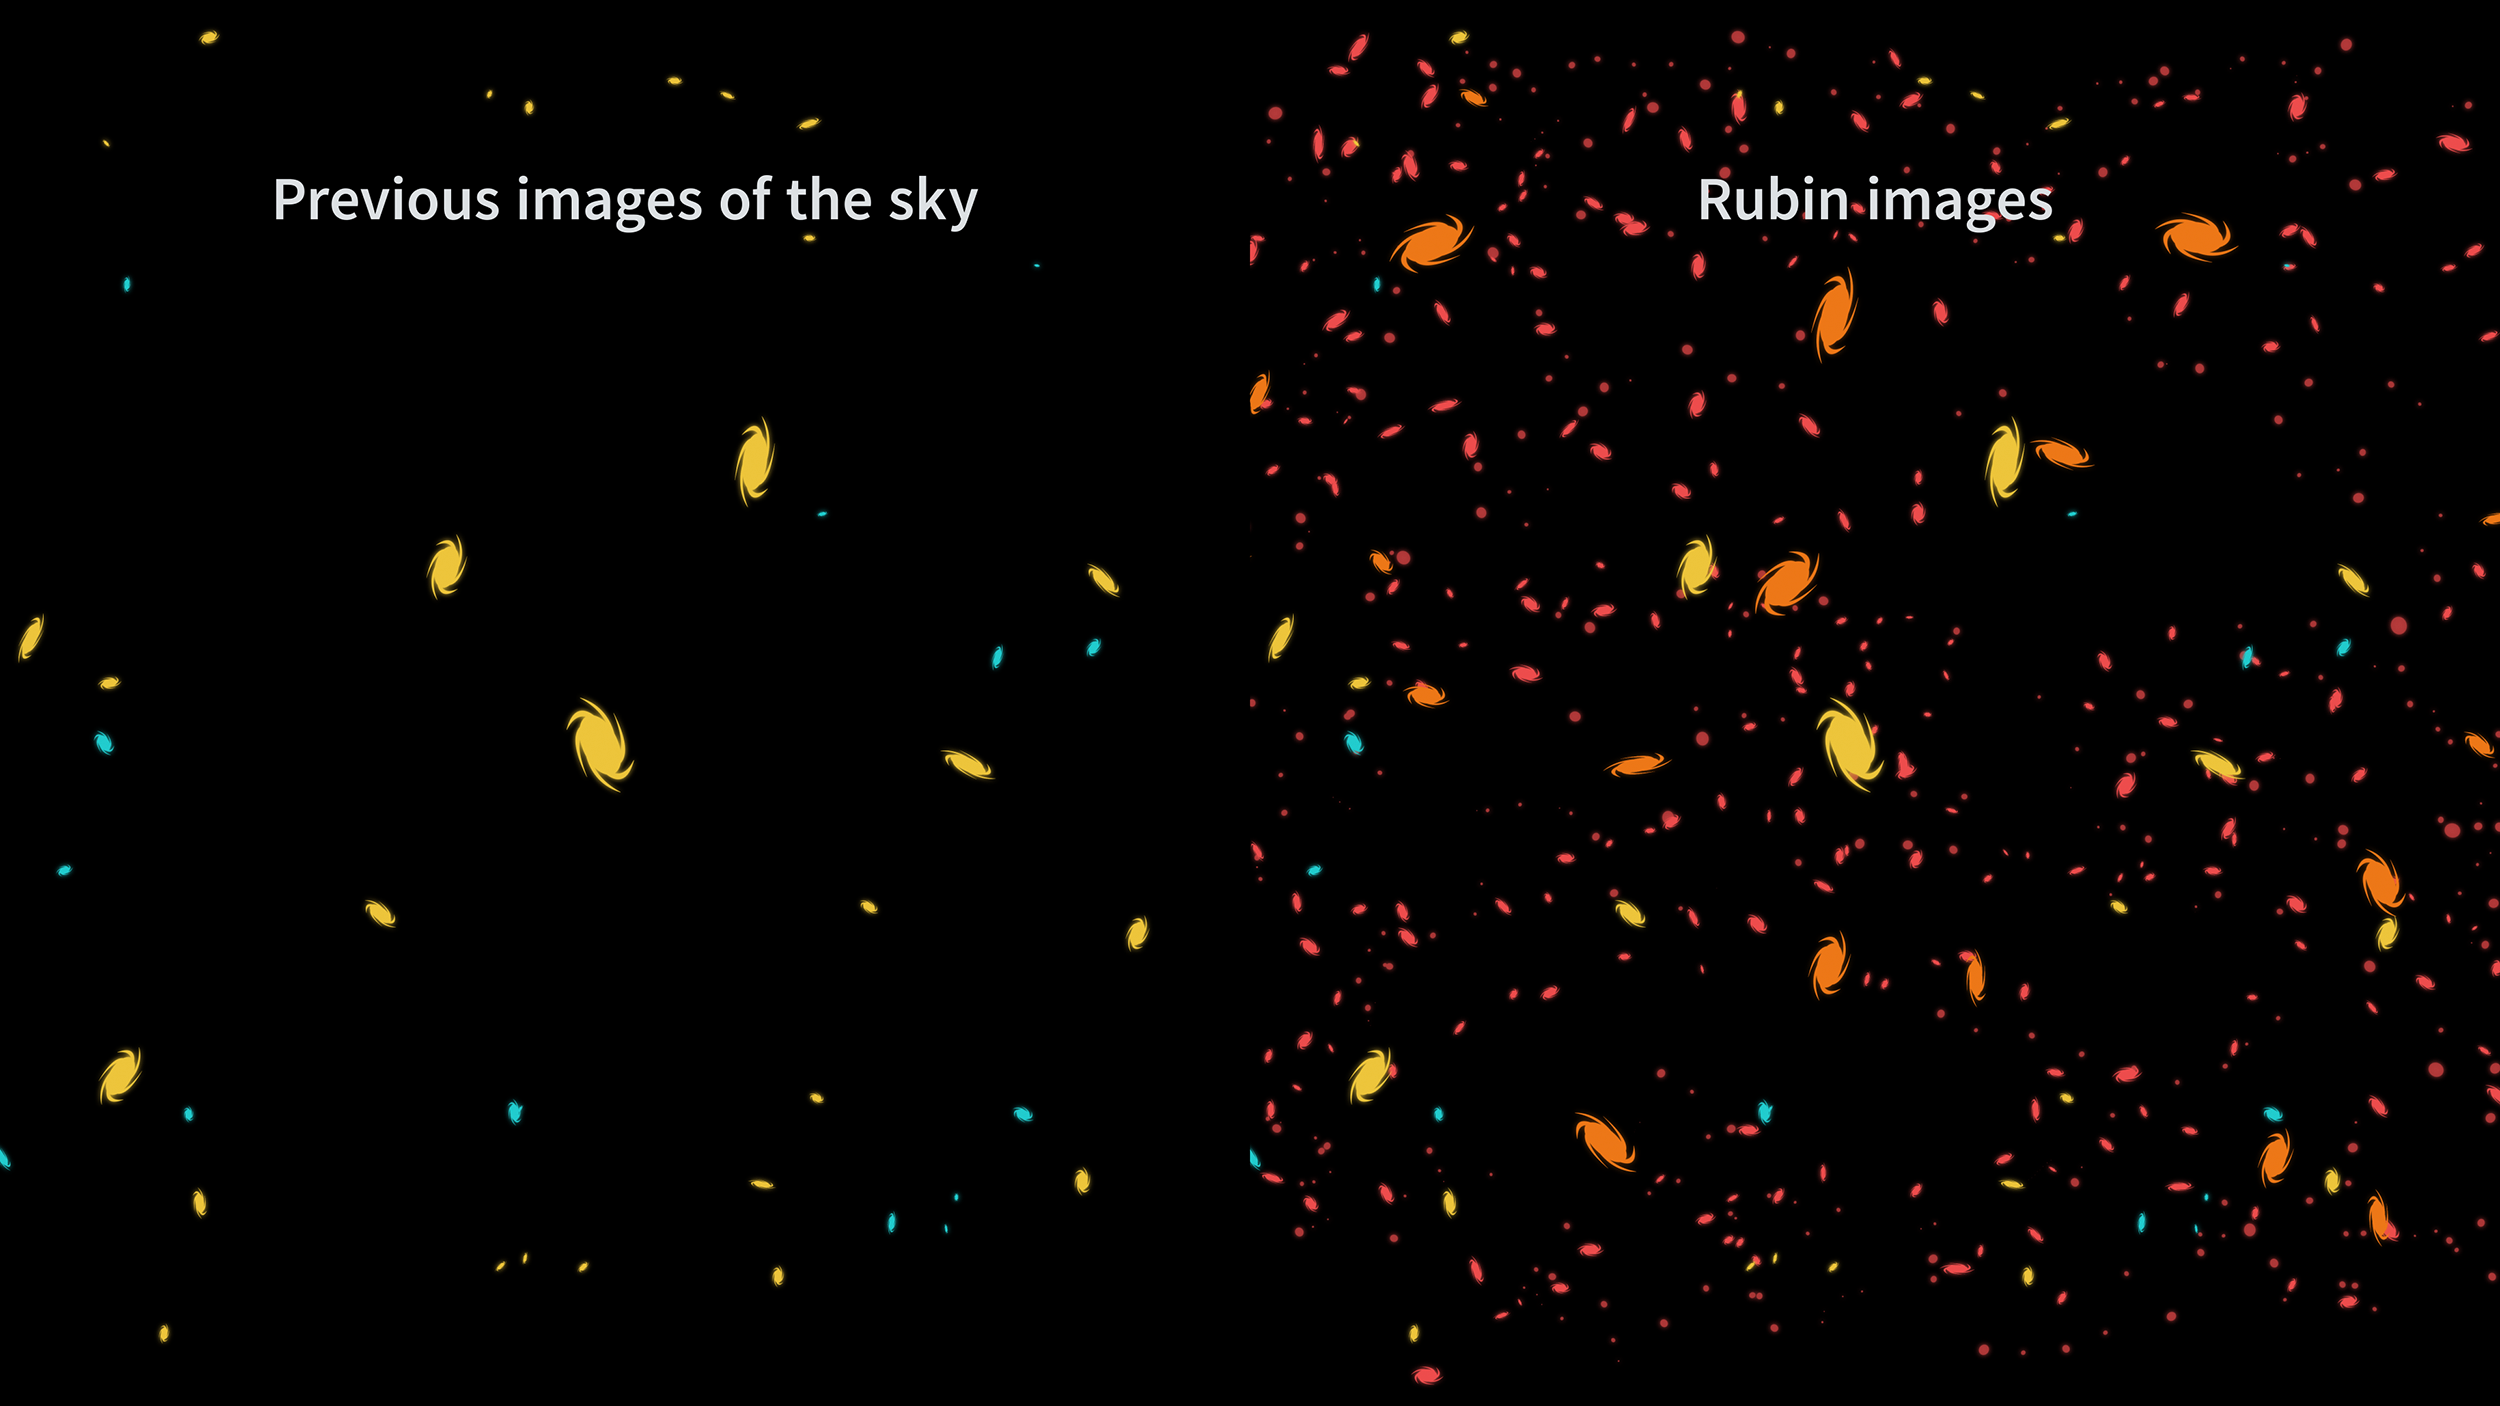

Rubin Light Catching Comparison

Graphic comparing the light-catching abilities of Rubin Observatory with previous telescopes.

Credit: RubinObs/NOIRLab/SLAC/NSF/DOE/AURA